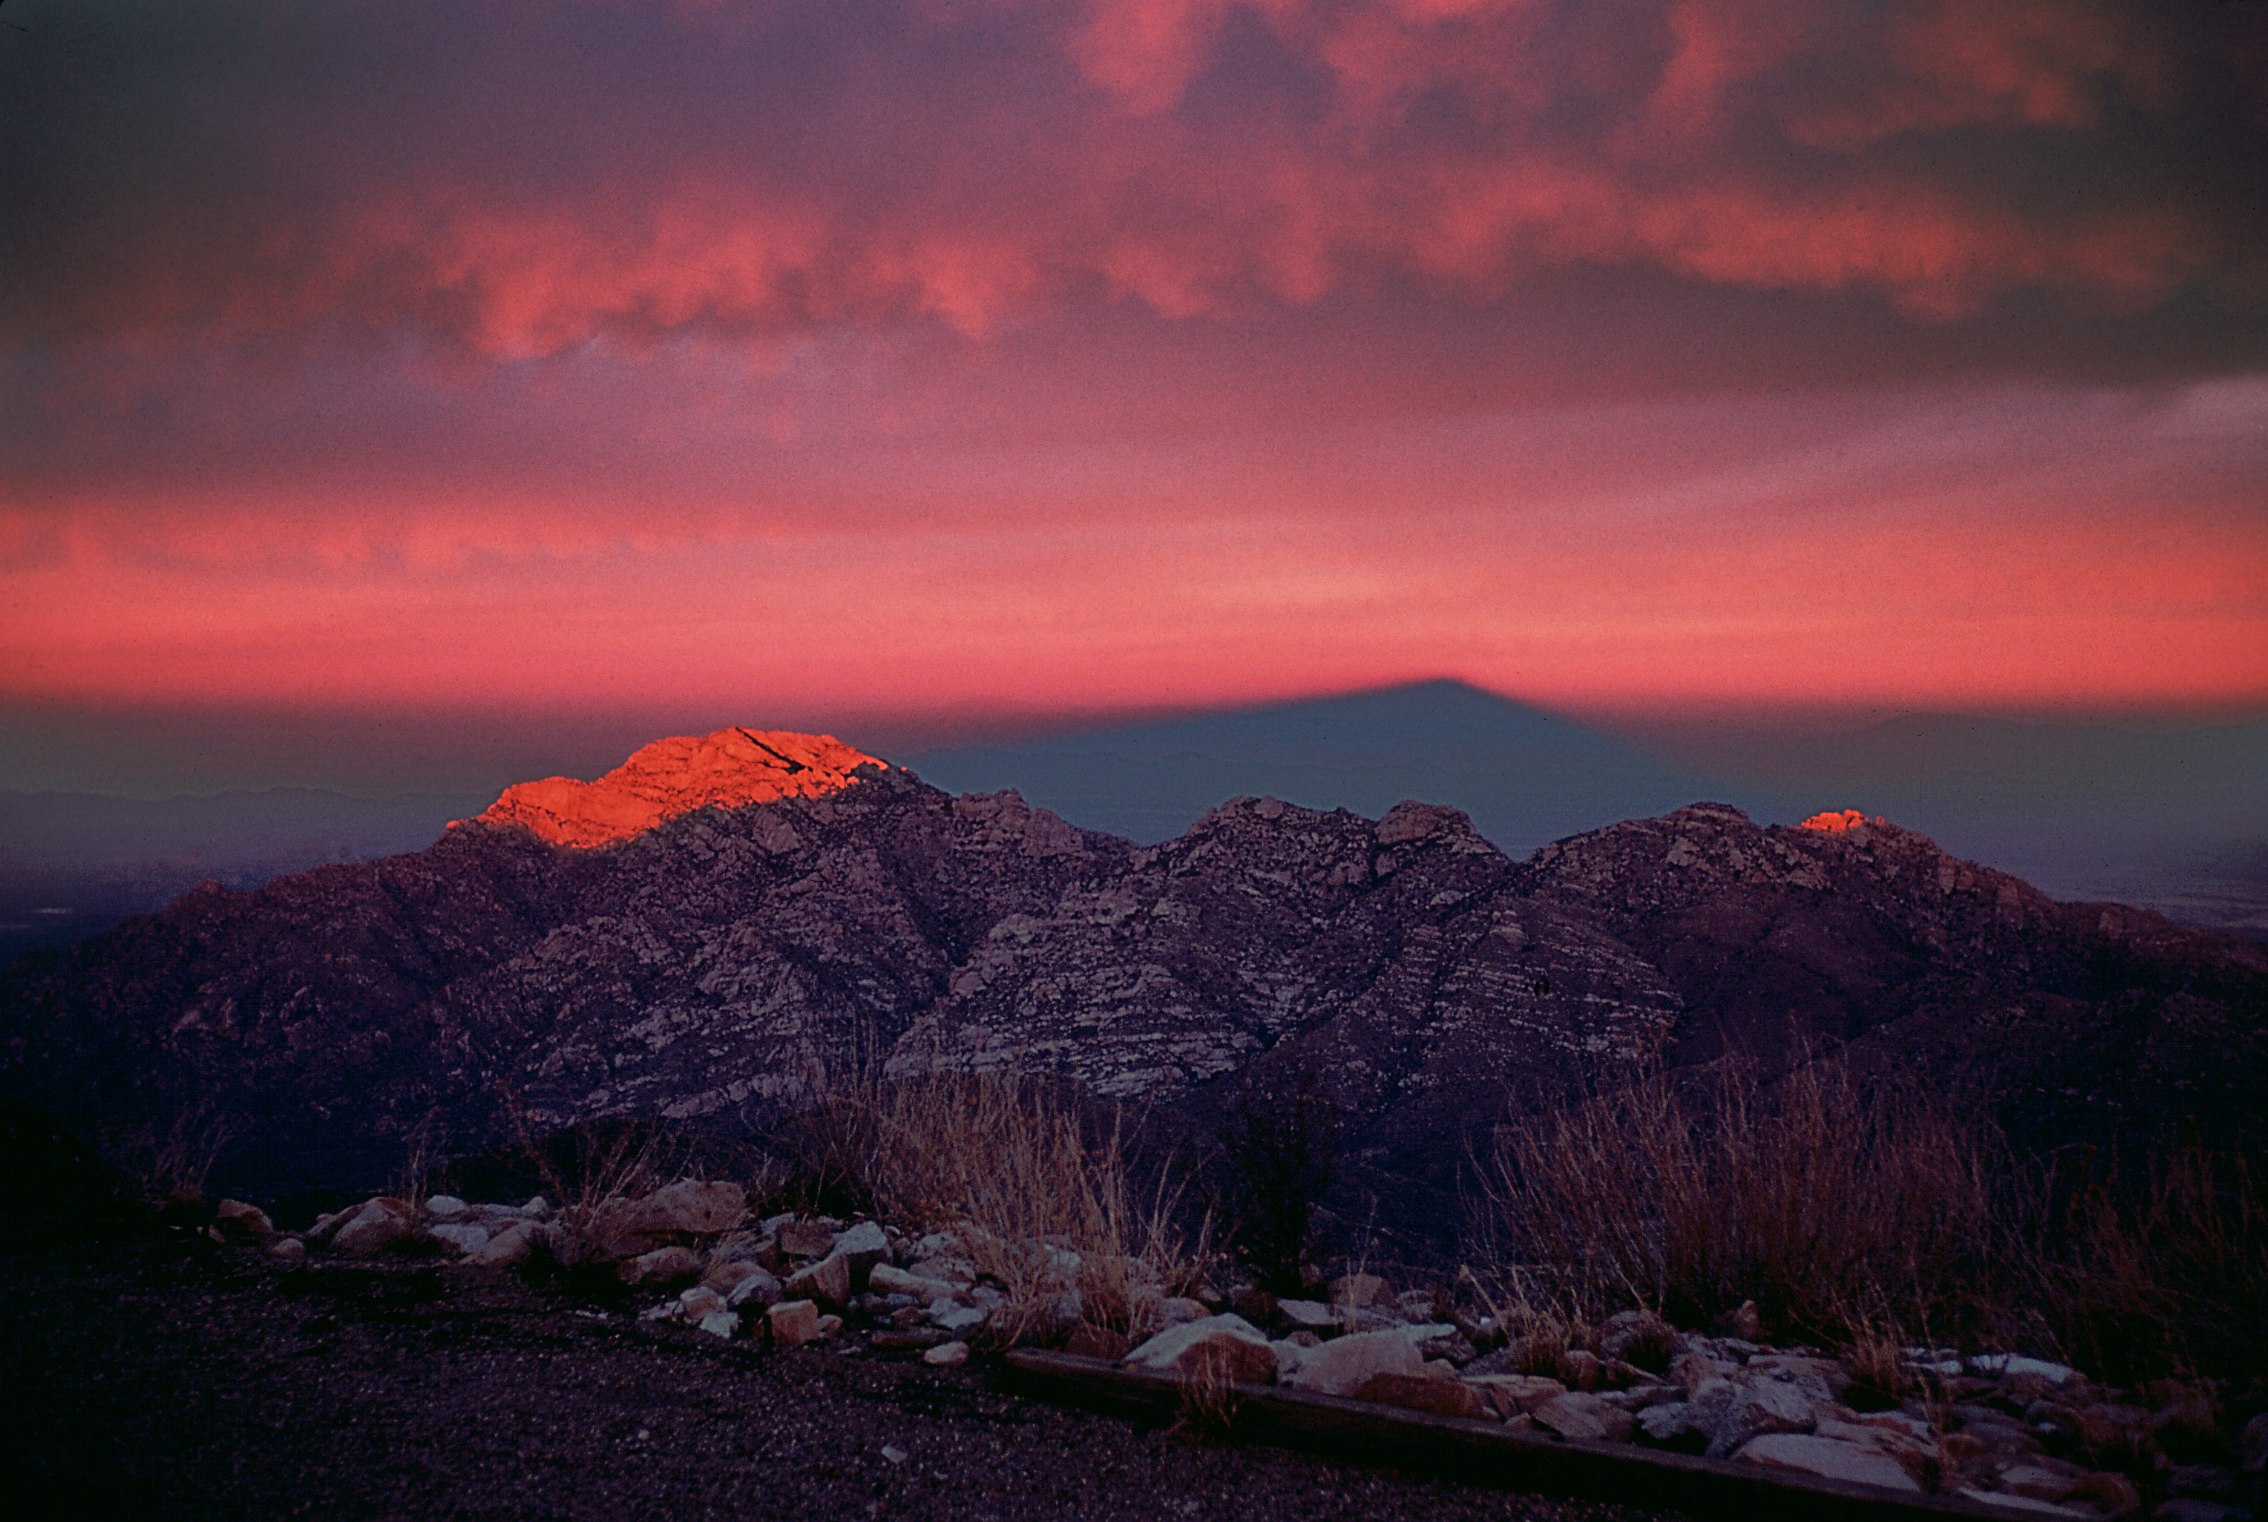

Mountain shadow of Kitt Peak

The shadow of Kitt Peak mountain stretches out over the foothills and into the valley beyond.

Credit: Bill Livingston/NSO/AURA/NSF